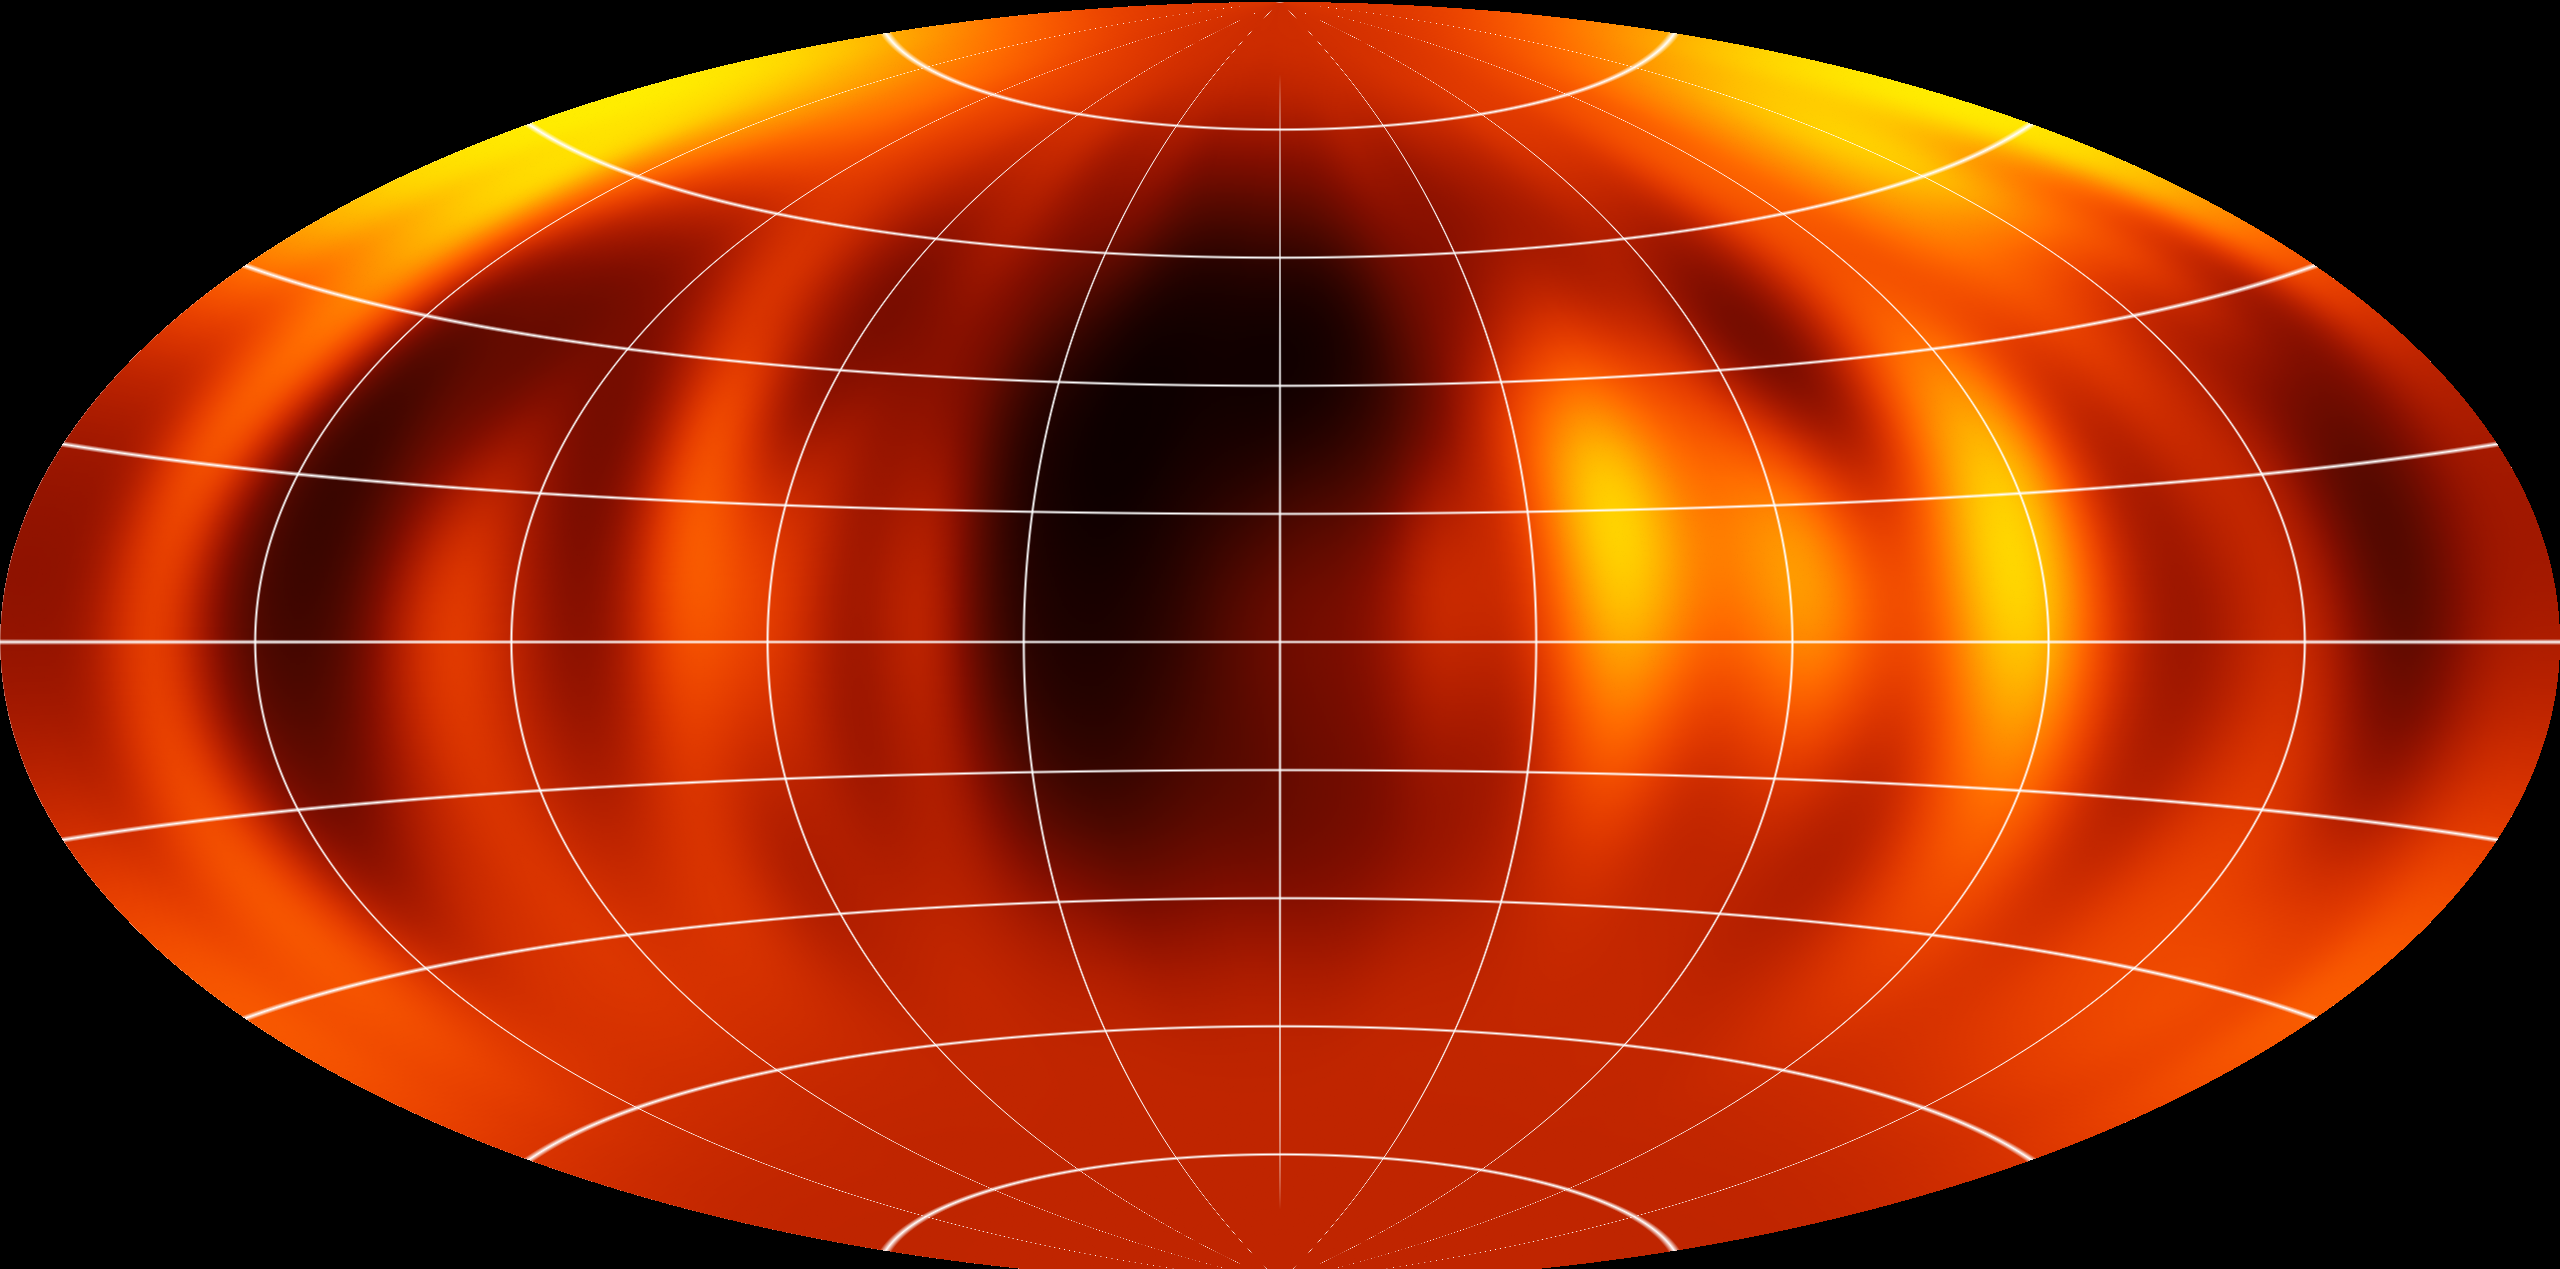

Surface map of Luhman 16B recreated from VLT observations

ESO's Very Large Telescope has been used to create the first ever map of the weather on the surface of the nearest brown dwarf to Earth. An international team has made a chart of the dark and light features on WISE J104915.57-531906.1B, which is informally known as Luhman 16B and is one of two recently discovered brown dwarfs forming a pair only six light-years from the Sun.

Credit: ESO/I. Crossfield